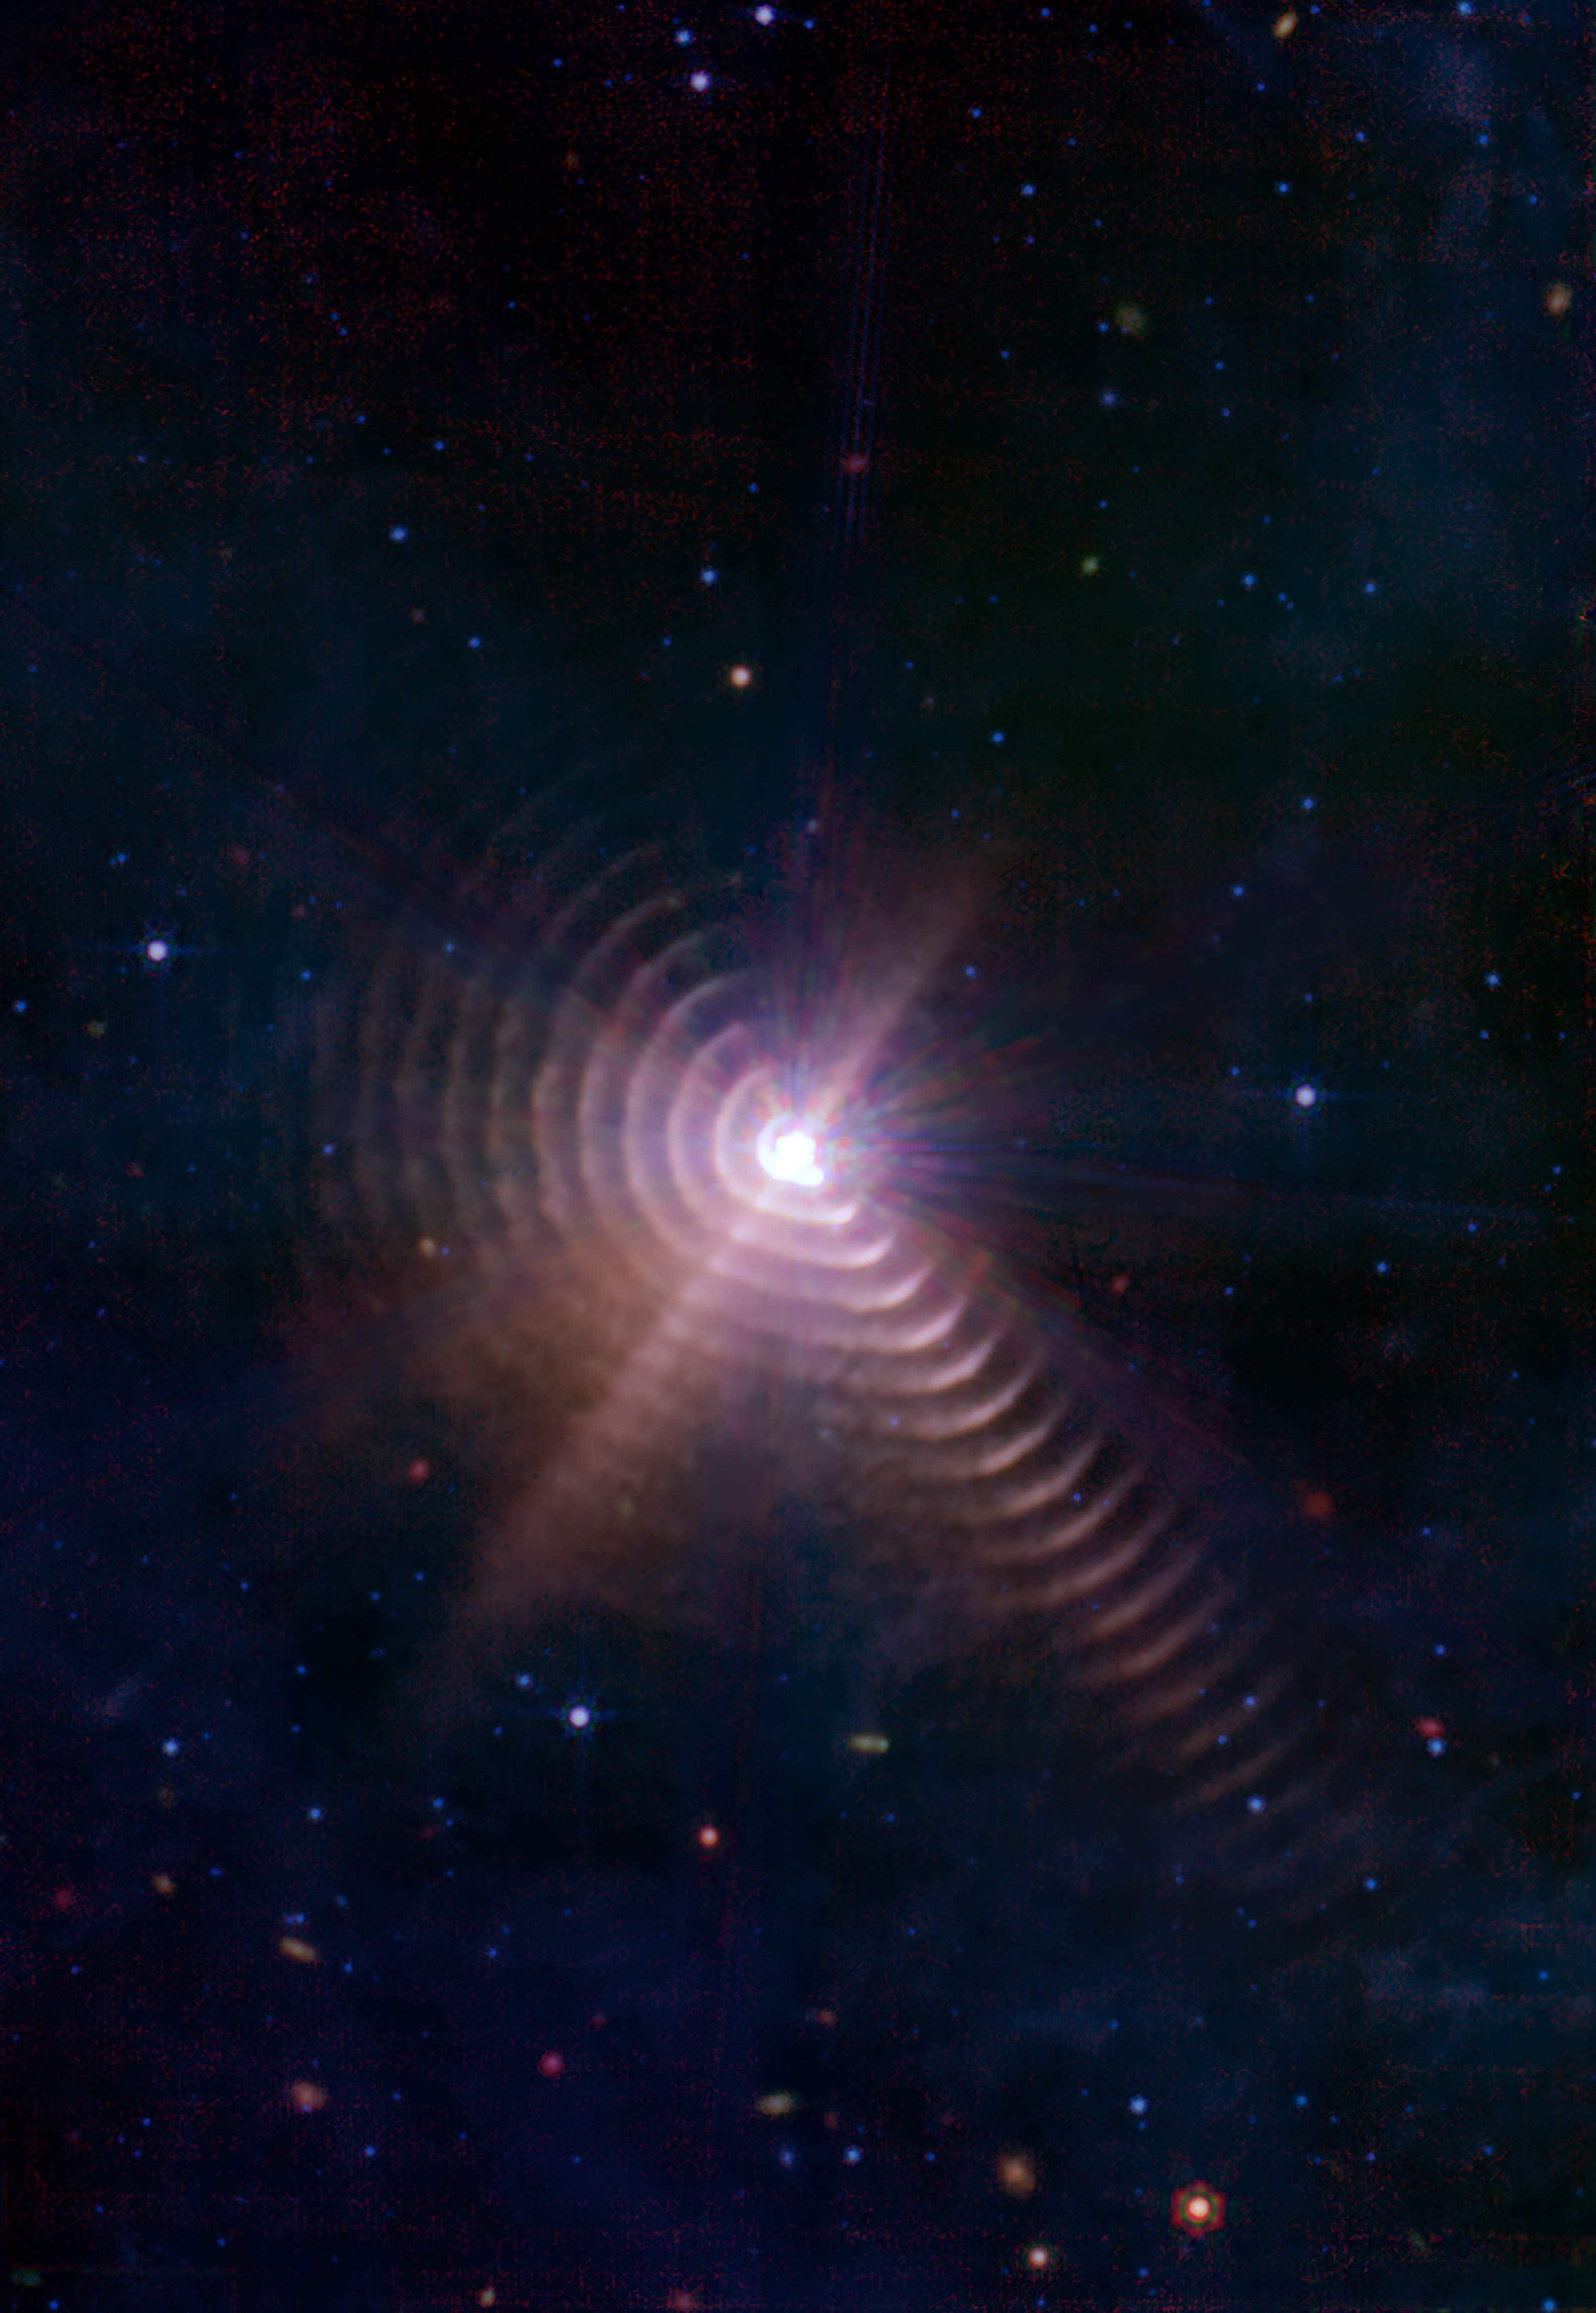

WR 140 with JWST

The two stars in Wolf-Rayet 140, shown here, produce shells of dust every eight years that look like rings, as seen in this image from NASA’s James Webb Space Telescope. Each ring was created when the stars came close together and their stellar winds collided, compressing the gas and forming dust.

Credit: NASA, ESA, CSA, STScI, JPL-Caltech, NSF NOIRLab